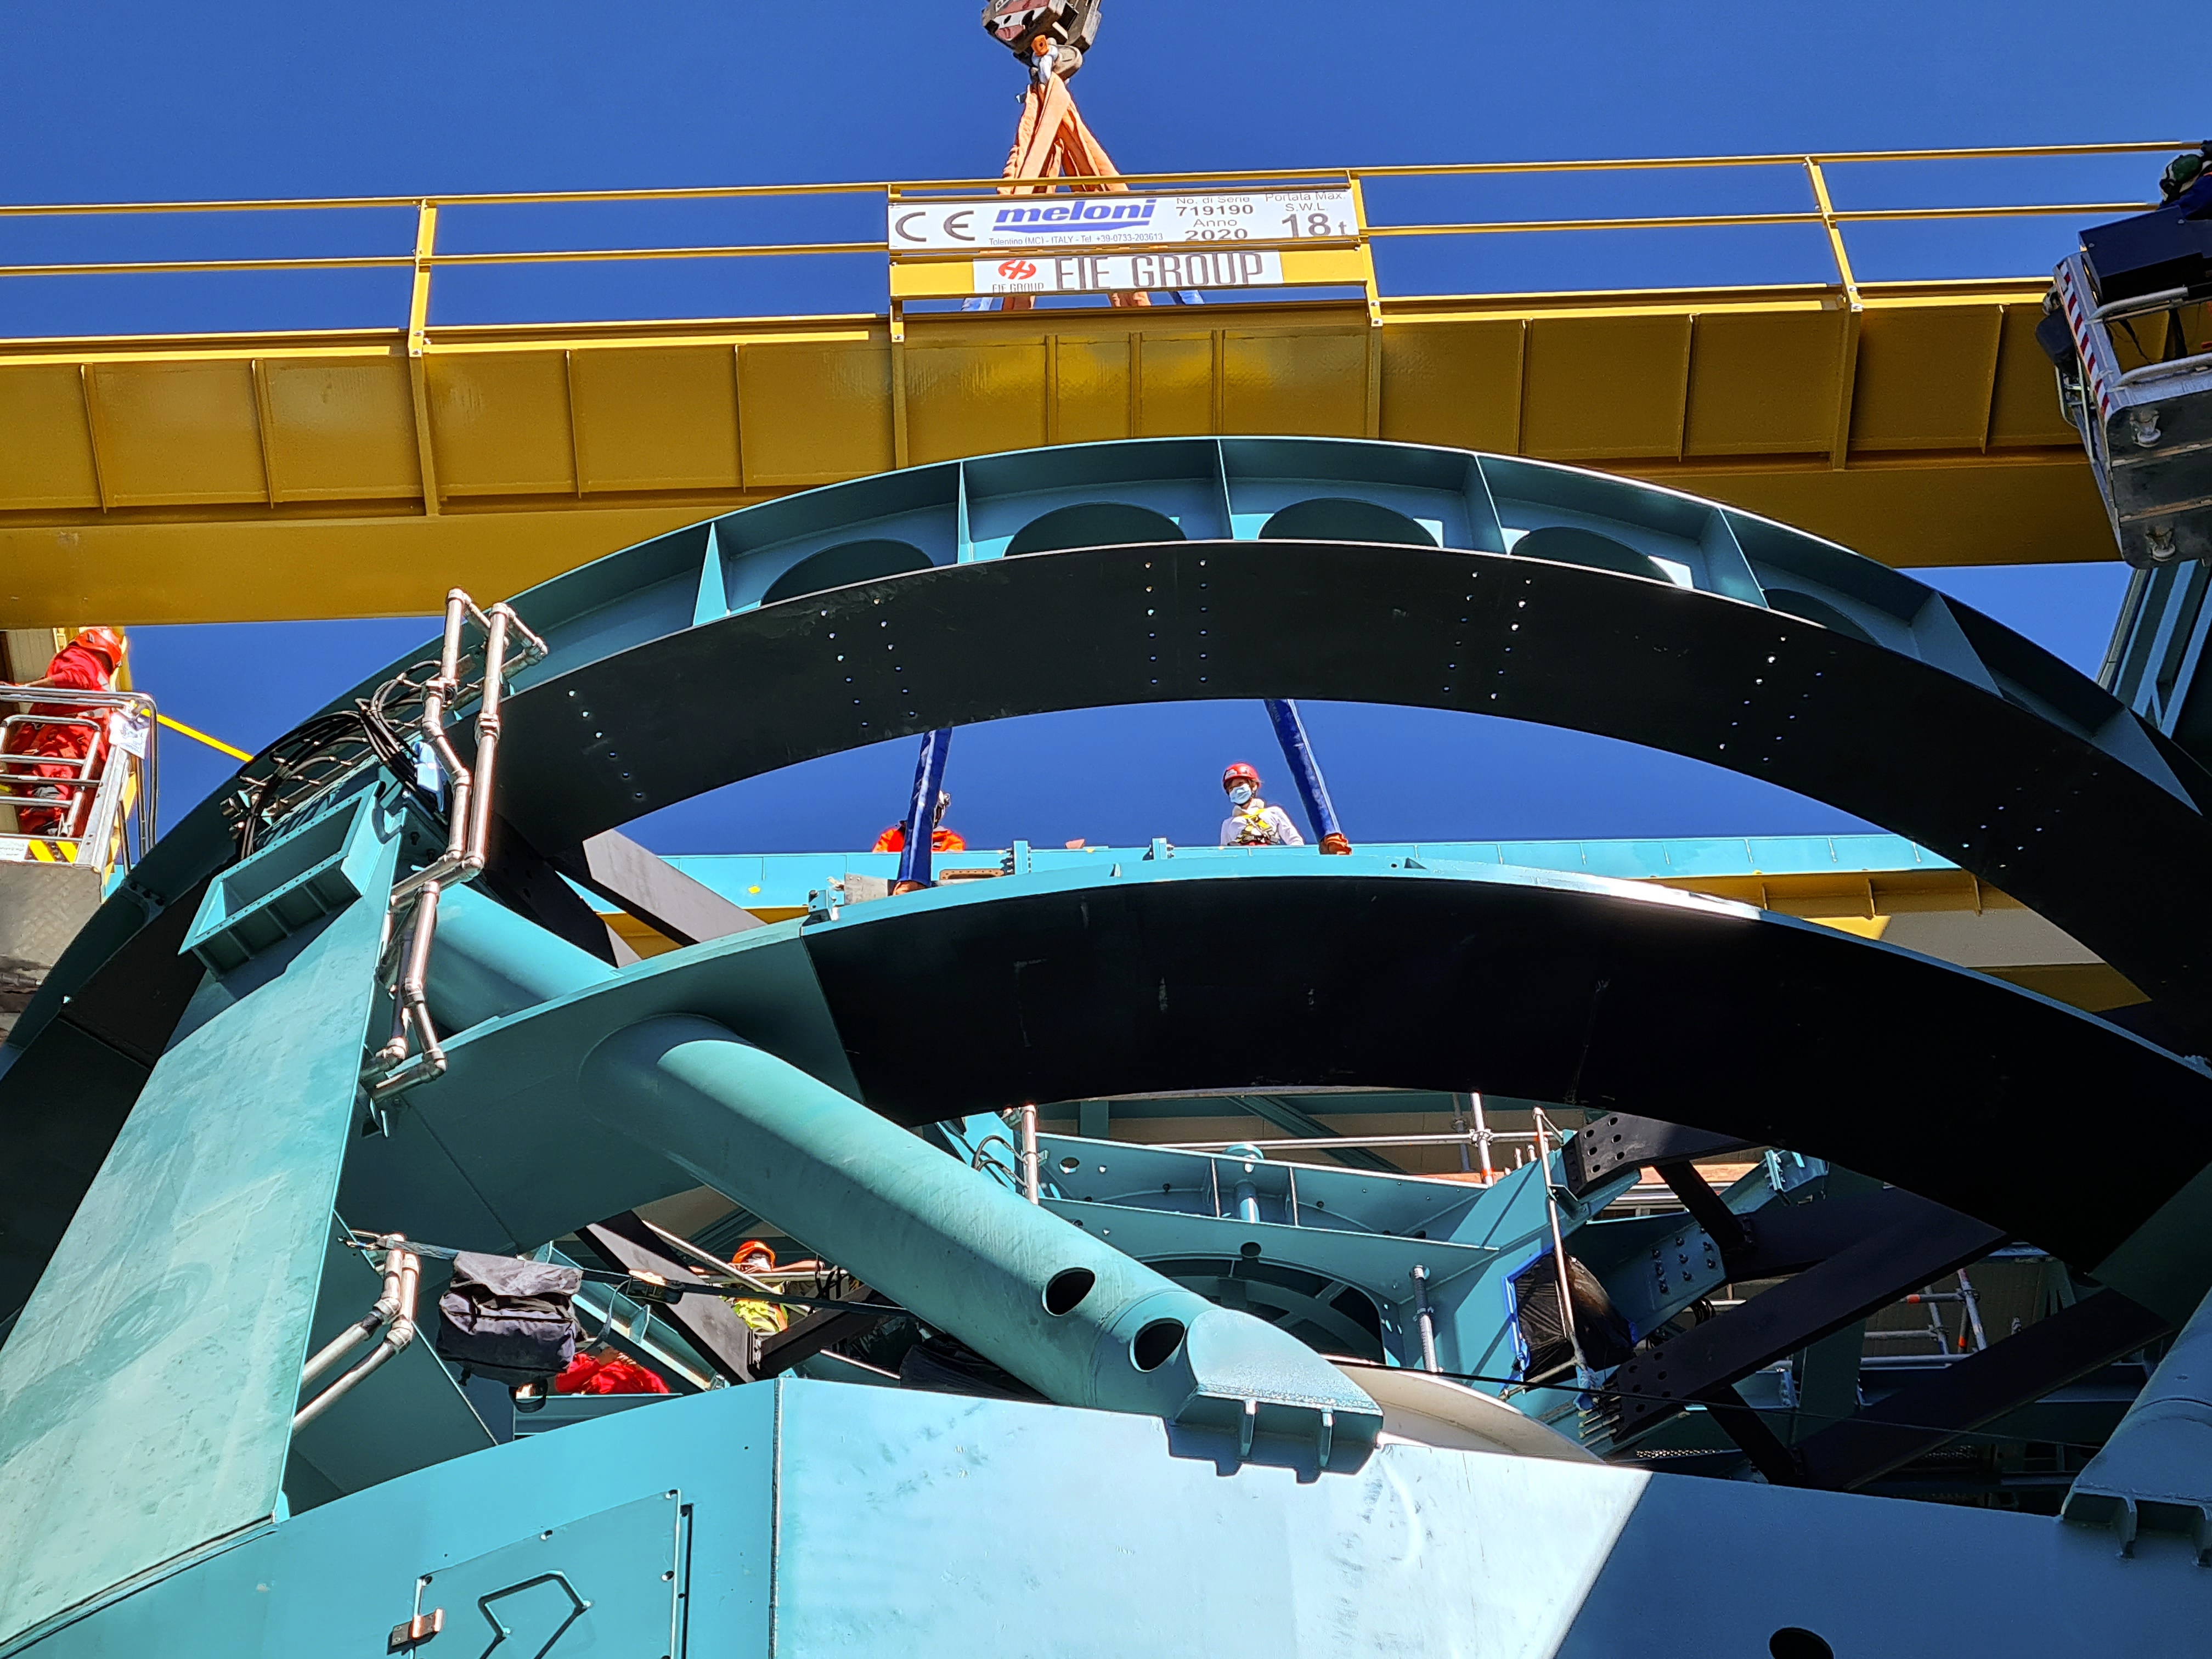

Vera C. Rubin Observatory

Installation of the bridge crane inside the Rubin Dome.

Credit: Rubin Obs/NSF/AURA